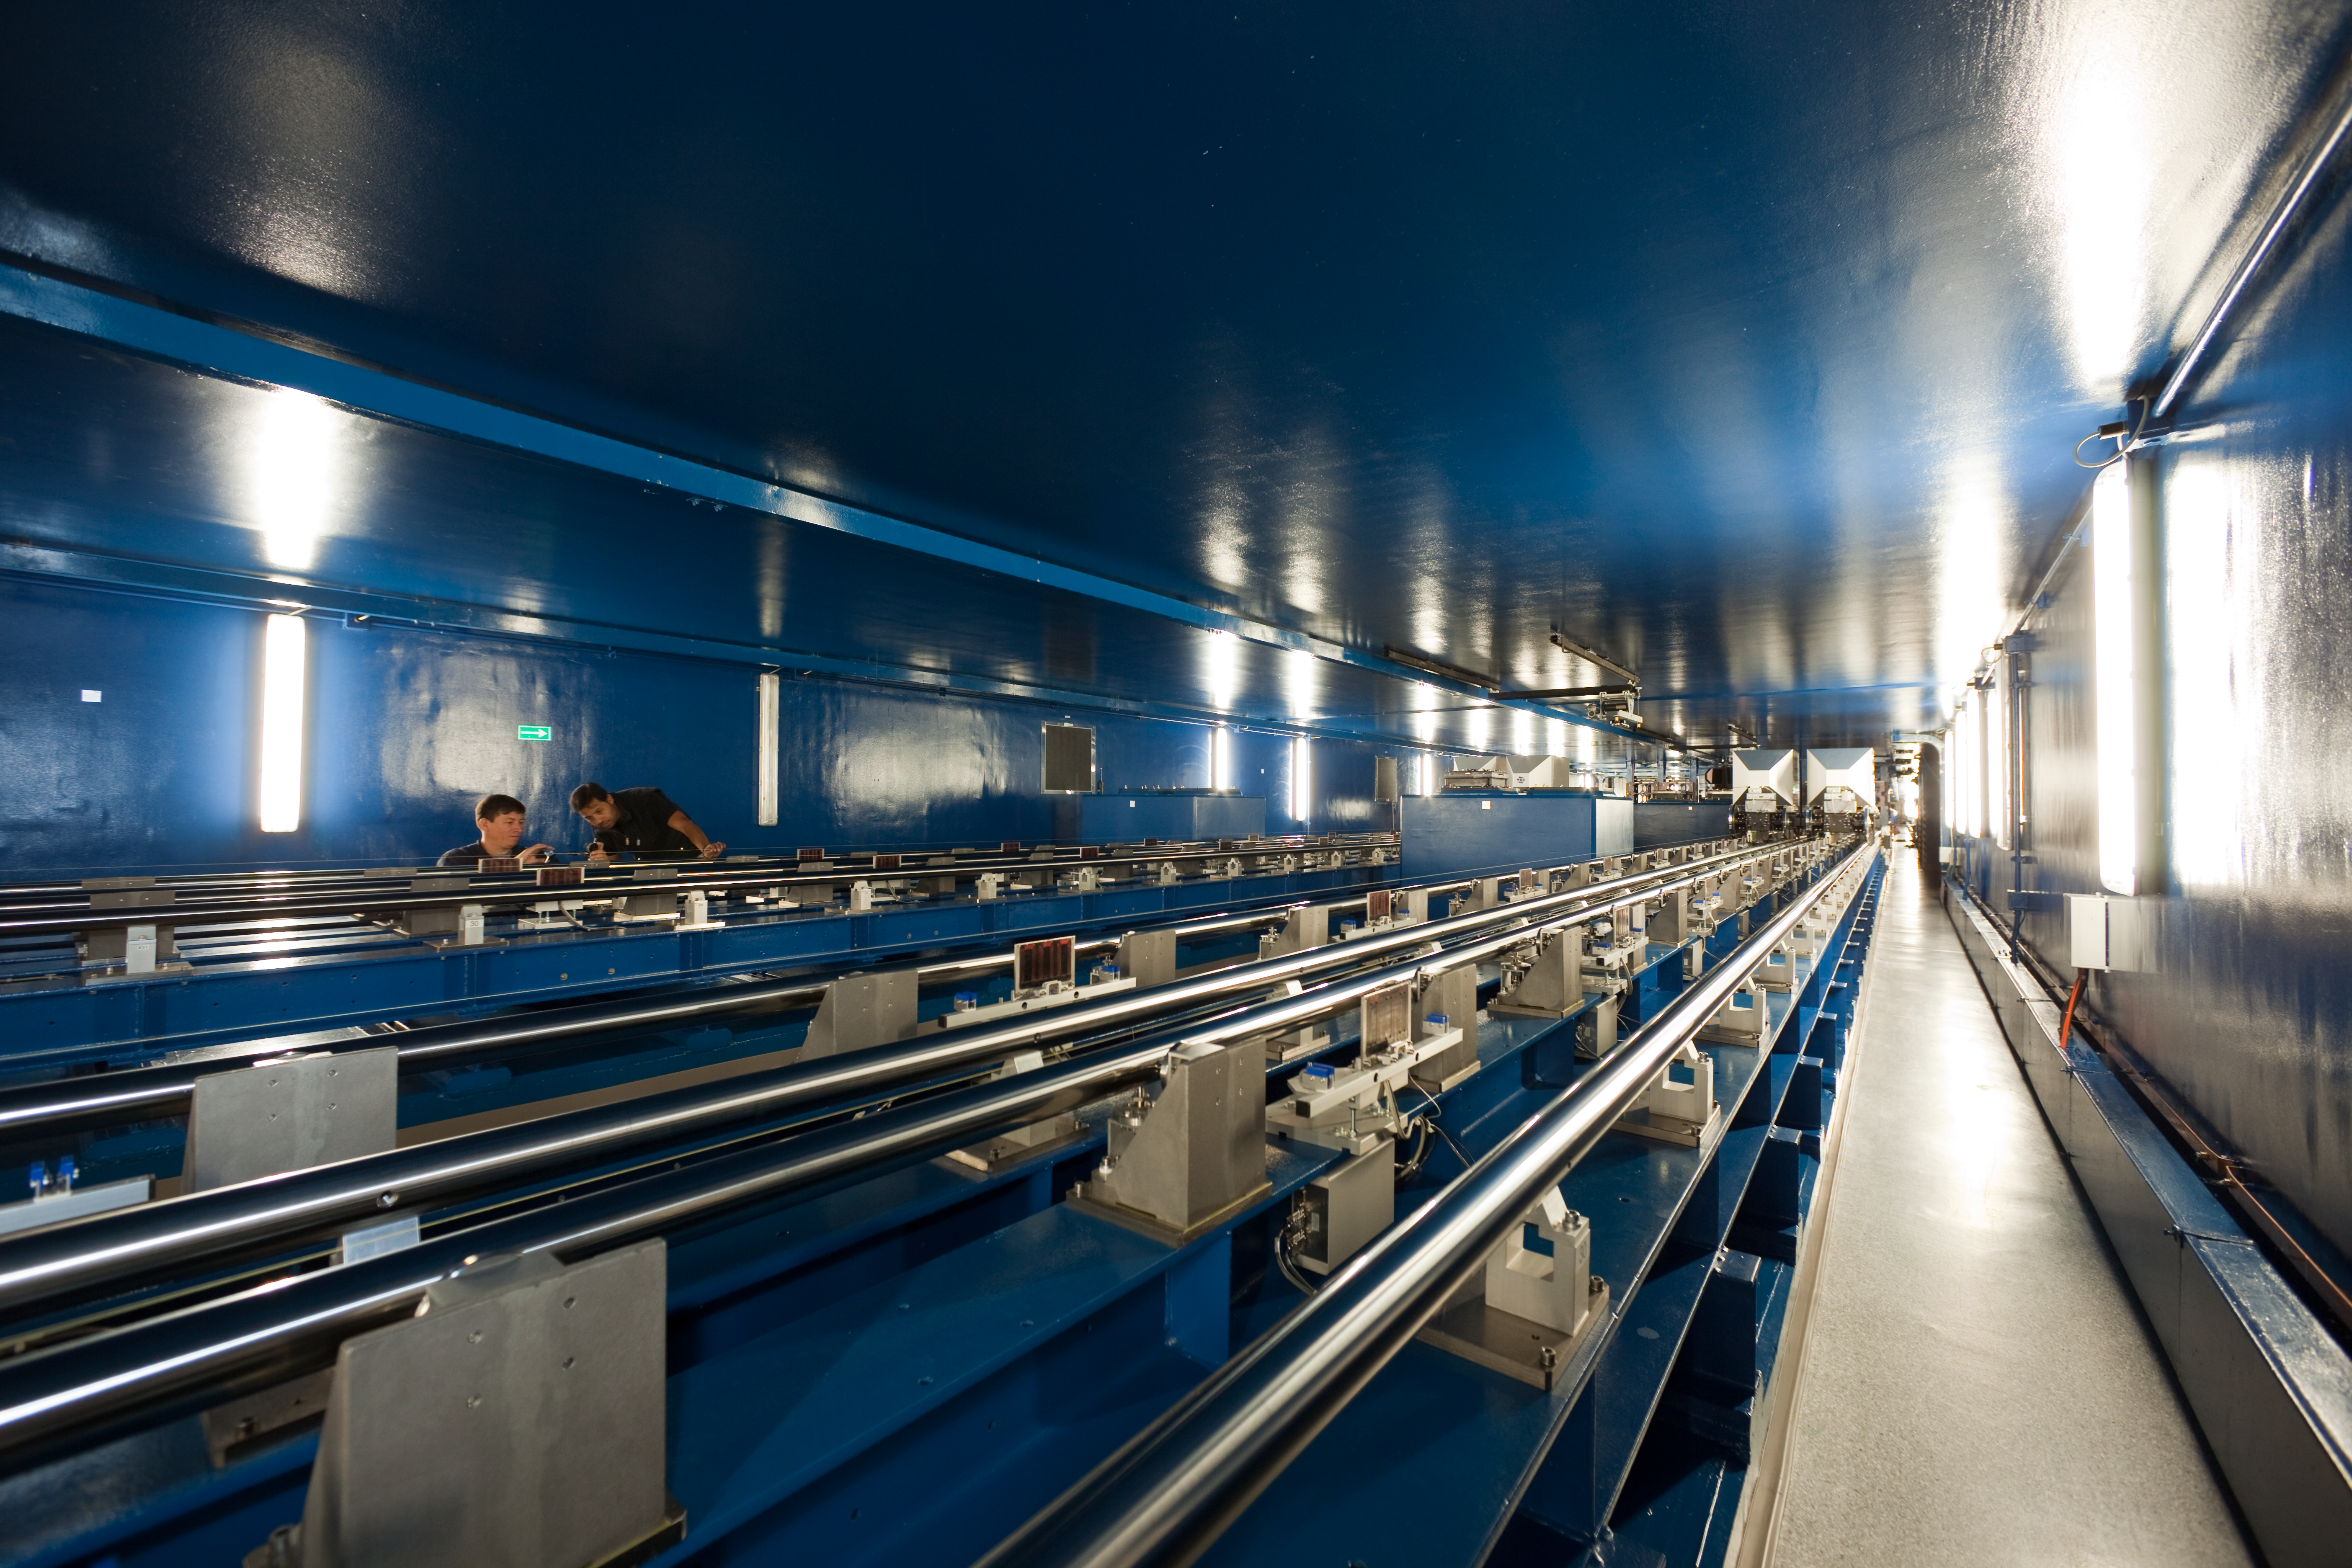

Looking down the VLTI tunnel

At the Very Large Telescope (VLT), the telescopes can work together, in groups of two or three, to form a giant ‘interferometer’, the ESO Very Large Telescope Interferometer (VLTI). This allows astronomers to see details up to 25 times finer than with the individual telescopes. The light beams are combined in the VLTI laboratory using a complex system of mirrors in underground tunnels (shown here) where the light paths must be kept equal to distances less than 1/1000 mm over a hundred metres.

Credit: ESO